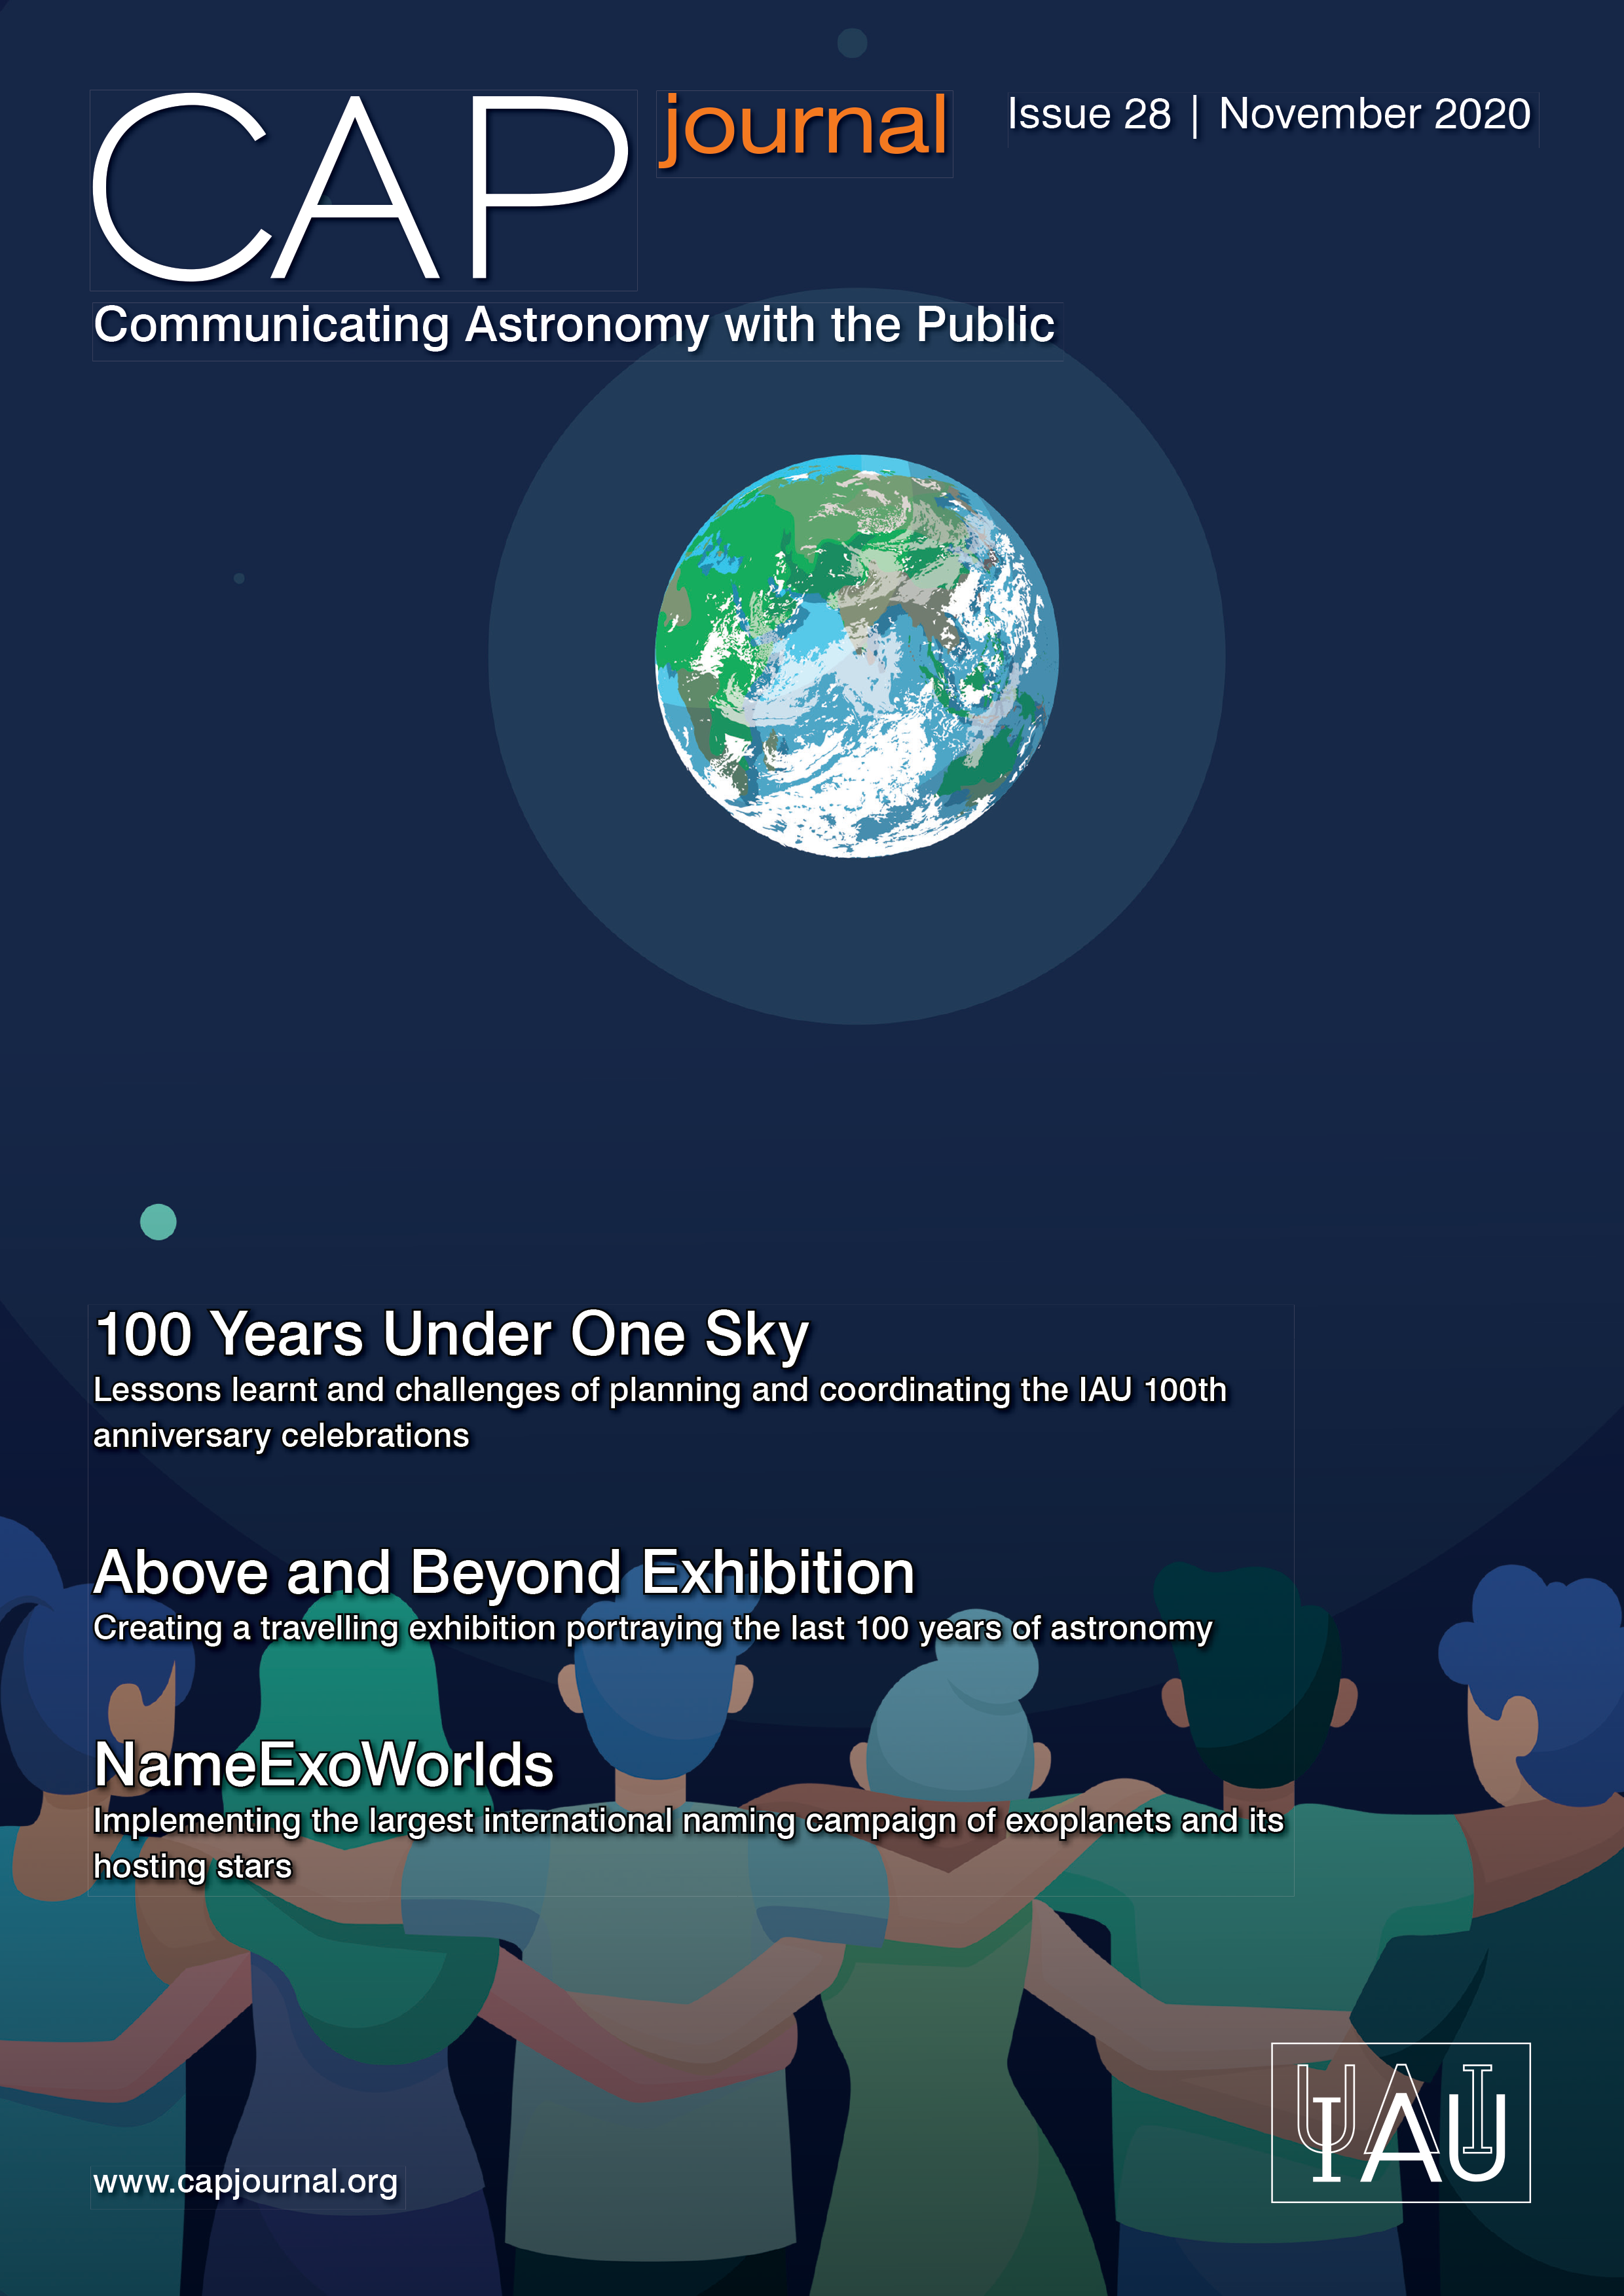

Cover of CAPjournal Issue #28

Cover of CAPjournal Issue #28

Credit: IAU OAO